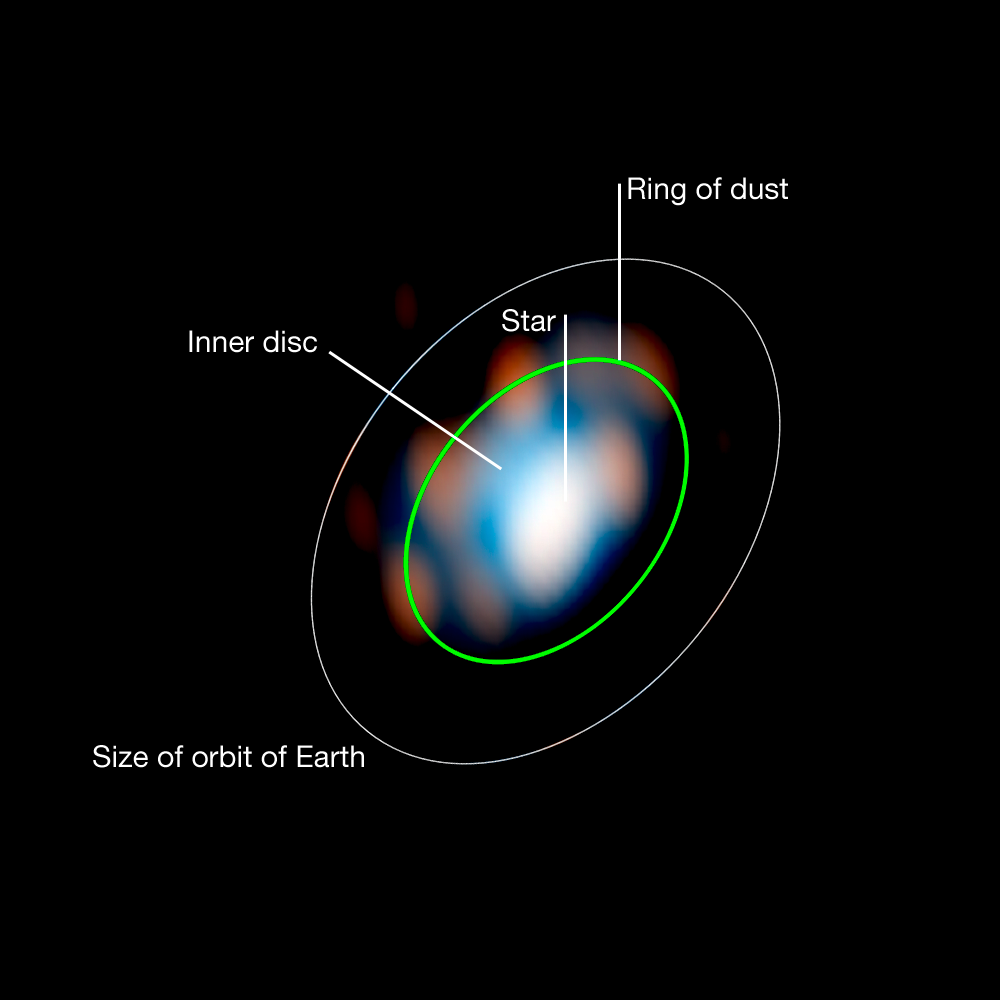

Disc around the young star HD 163296 (observations+model)

New research carried out using ESO telescopes has, for the first time, allowed astronomers to reconstruct a detailed picture of the disc of matter around a young star. Stéphanie Renard of the Laboratoire d’Astrophysique de Grenoble and colleagues used the ESO VLT Interferometer to probe the secrets of the inner part of the disc around the star HD 163296. This is a reconstructed image of the VLTI observations using a model of HD 163296 with a central star surrounded by a disc. The comparison of this model with the observed images (image A) allows the astronomers to infer the properties of the inner regions around the young star.

Credit: ESO/S. Renard